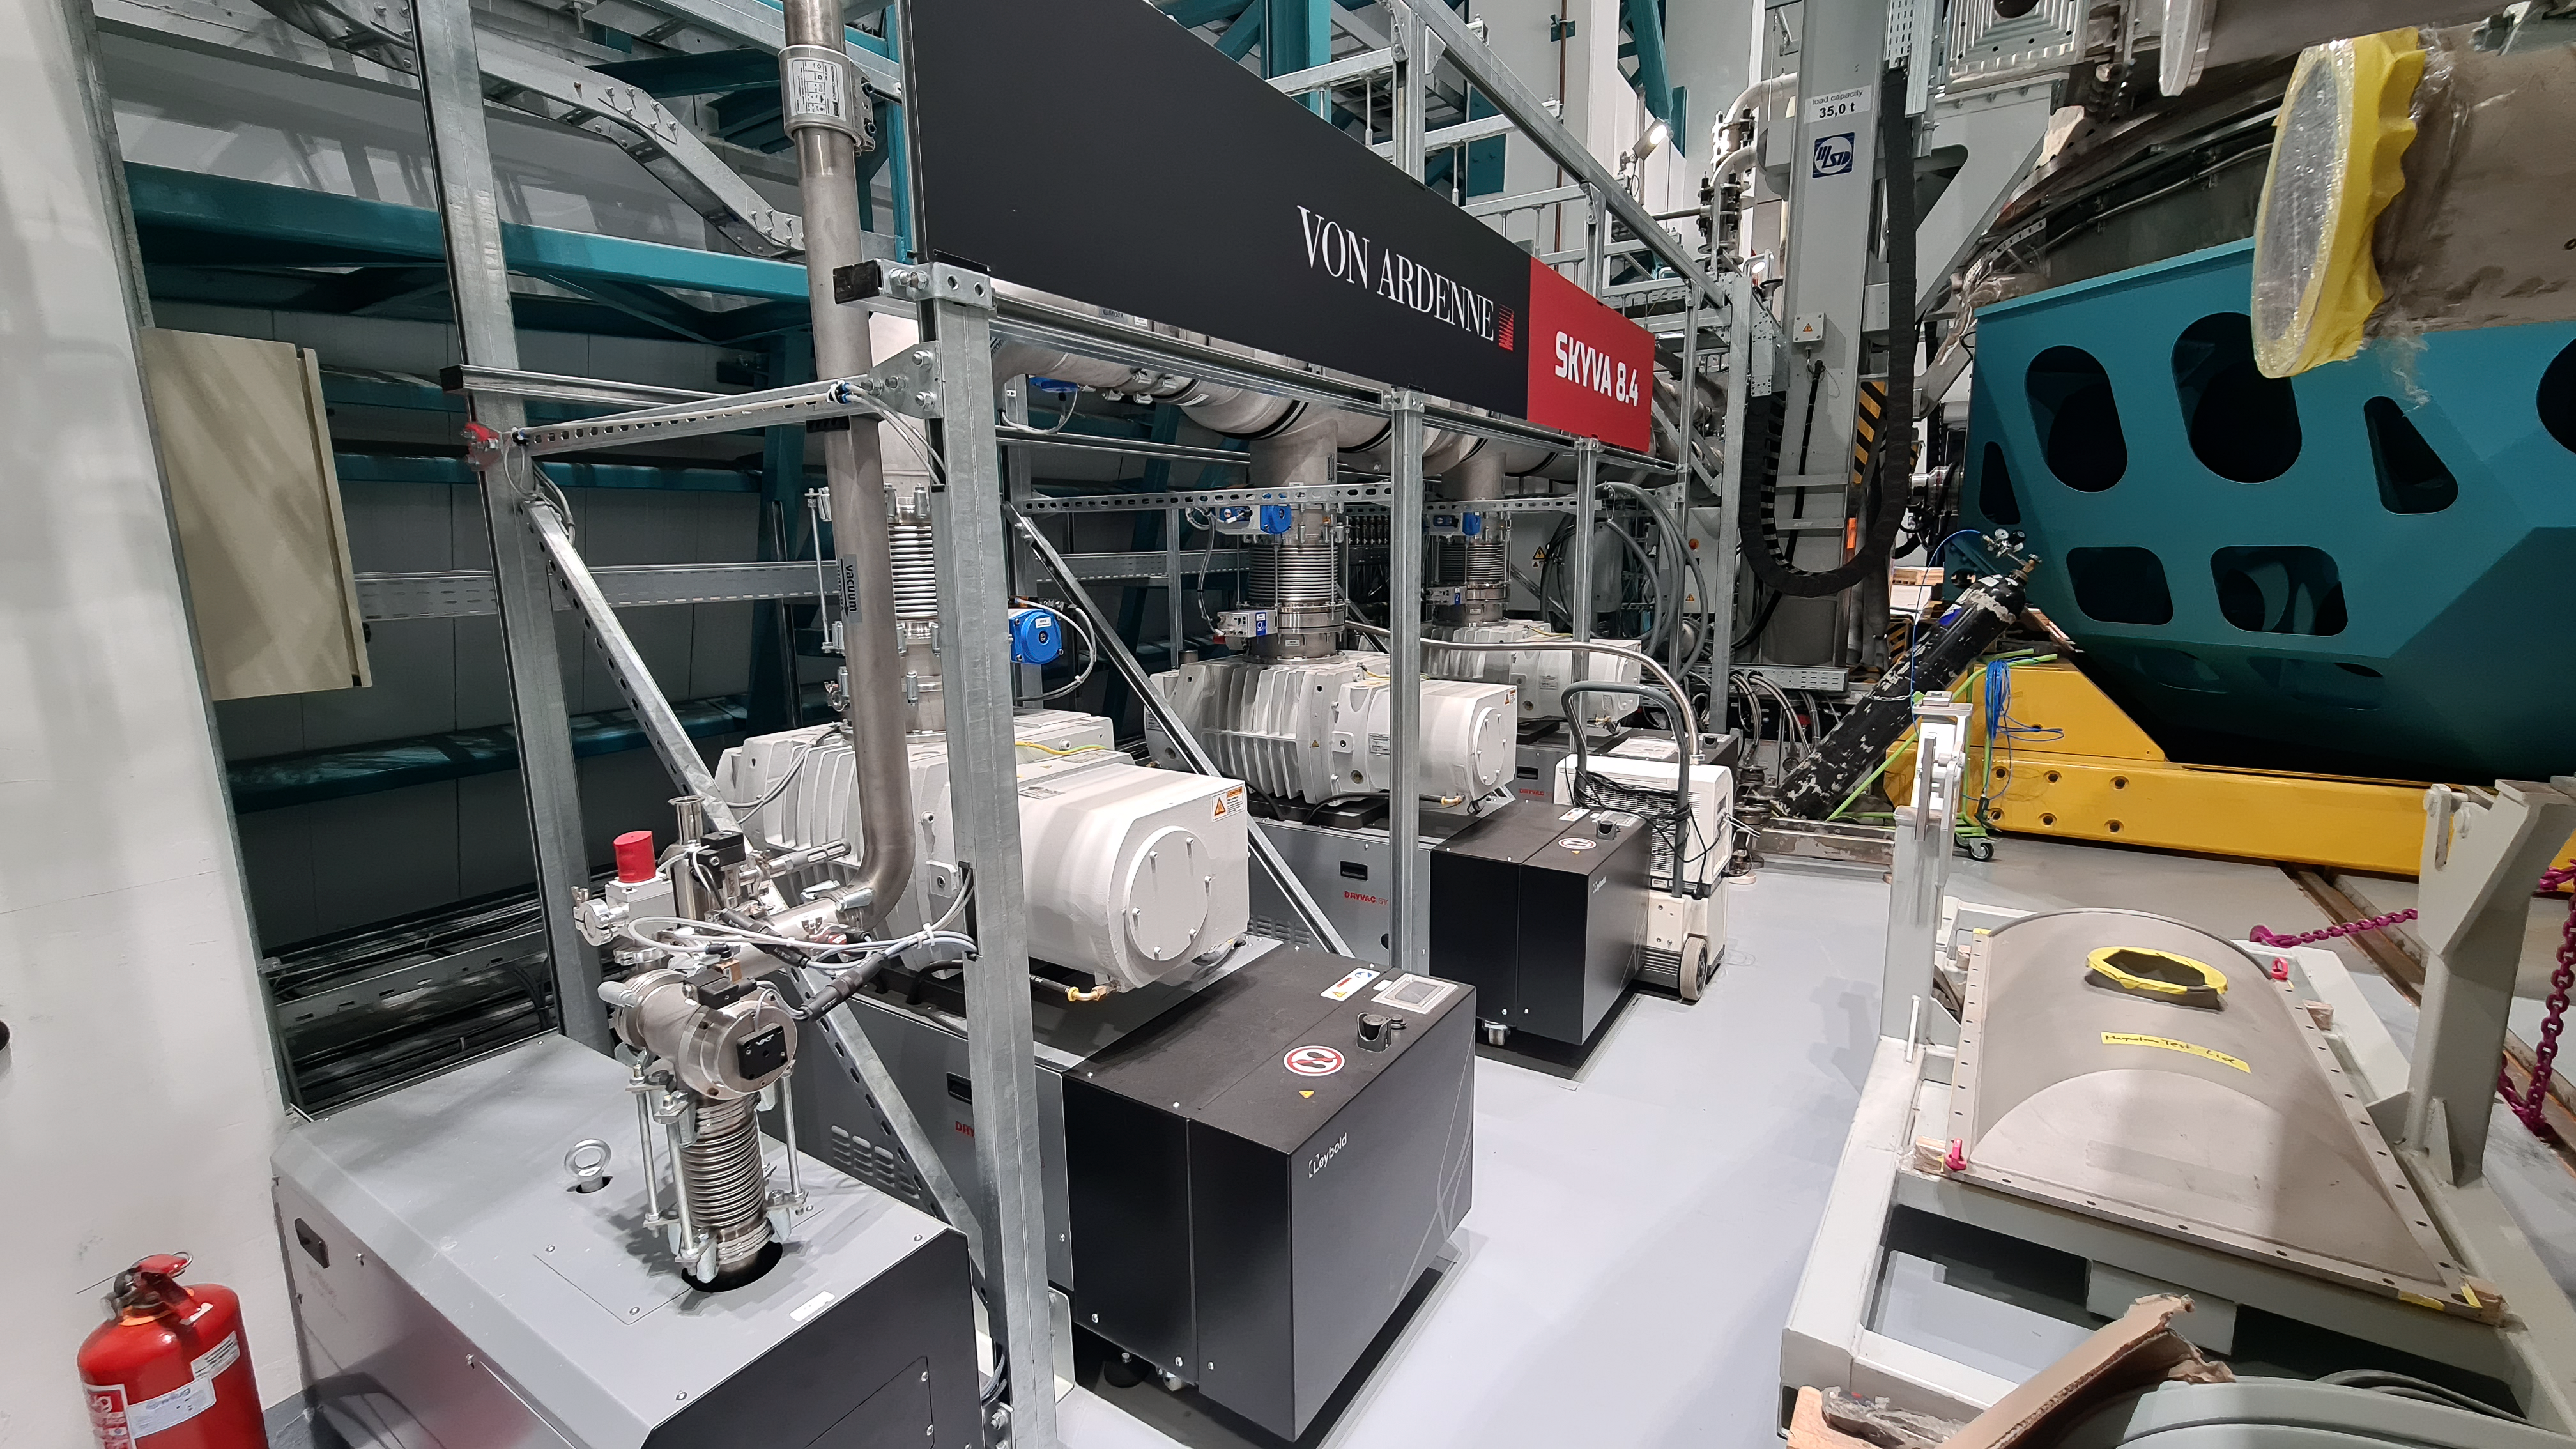

Vera C. Rubin Observatory 1 July 2020

Small teams are still visiting the summit at least twice a week for inspections and maintenance work, as winter storms continue to pose challenges. During the inspection on July 1st, a small amount of water was found and cleaned from the TMA azimuth track, and some superficial rust was removed from one of the TMA supports. These efforts by the summit inspection teams are very important, as they help keep minor issues from becoming bigger problems.

Credit: Rubin Obs/NSF/AURA